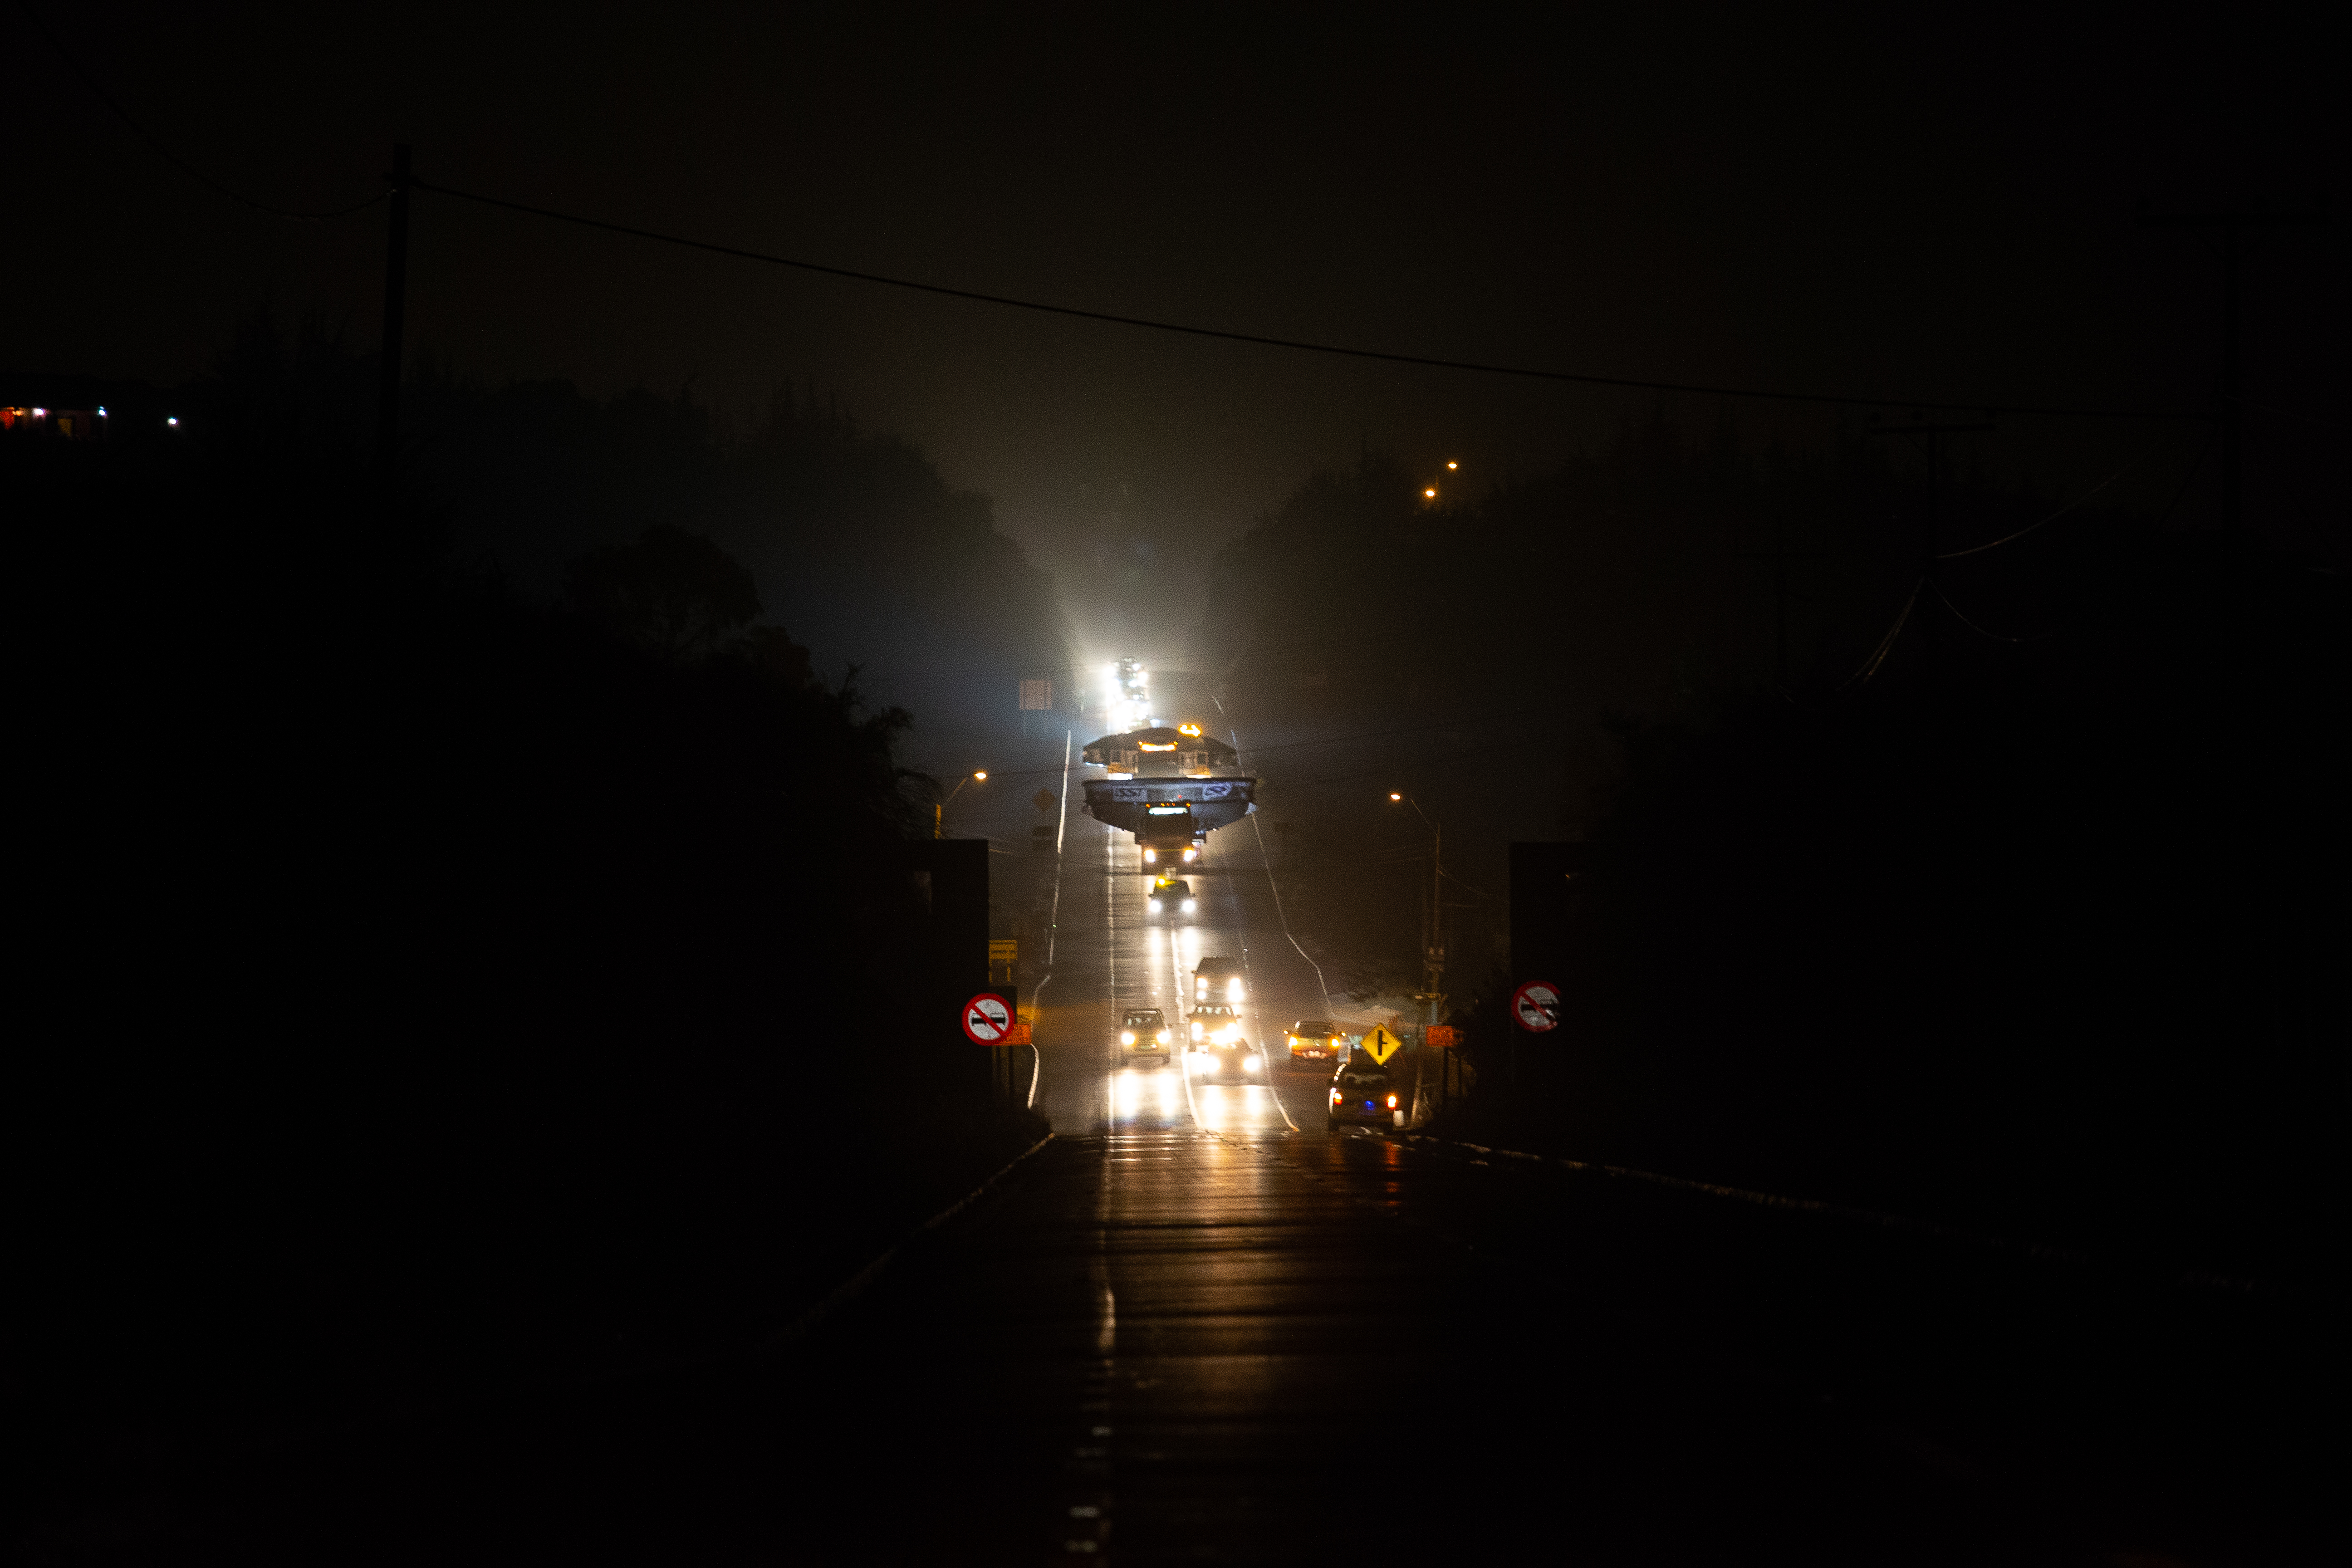

LSST Coating Chamber Transported

After arriving at the Port of Coquimbo Terminal in Chile on October 23rd, it was divided into two parts, upper and lower, and transported by Javier Cortez, S.A. in specialized trucks from Coquimbo to the LSST summit facility on Cerro Pachón. The width of the cargo load was about 9 meters (29.5 feet), so this transport required cooperation between many parties to coordinate logistics, including the removal of hanging signs, utility cables, lights, etc. along the route. Local police provided an escort for the transport vehicles, and the Highway Administration assisted with road closures and permits to proceed.

Credit: Manuel Paredes/NSF/AURA/International Gemini Observatory/NOIRLab